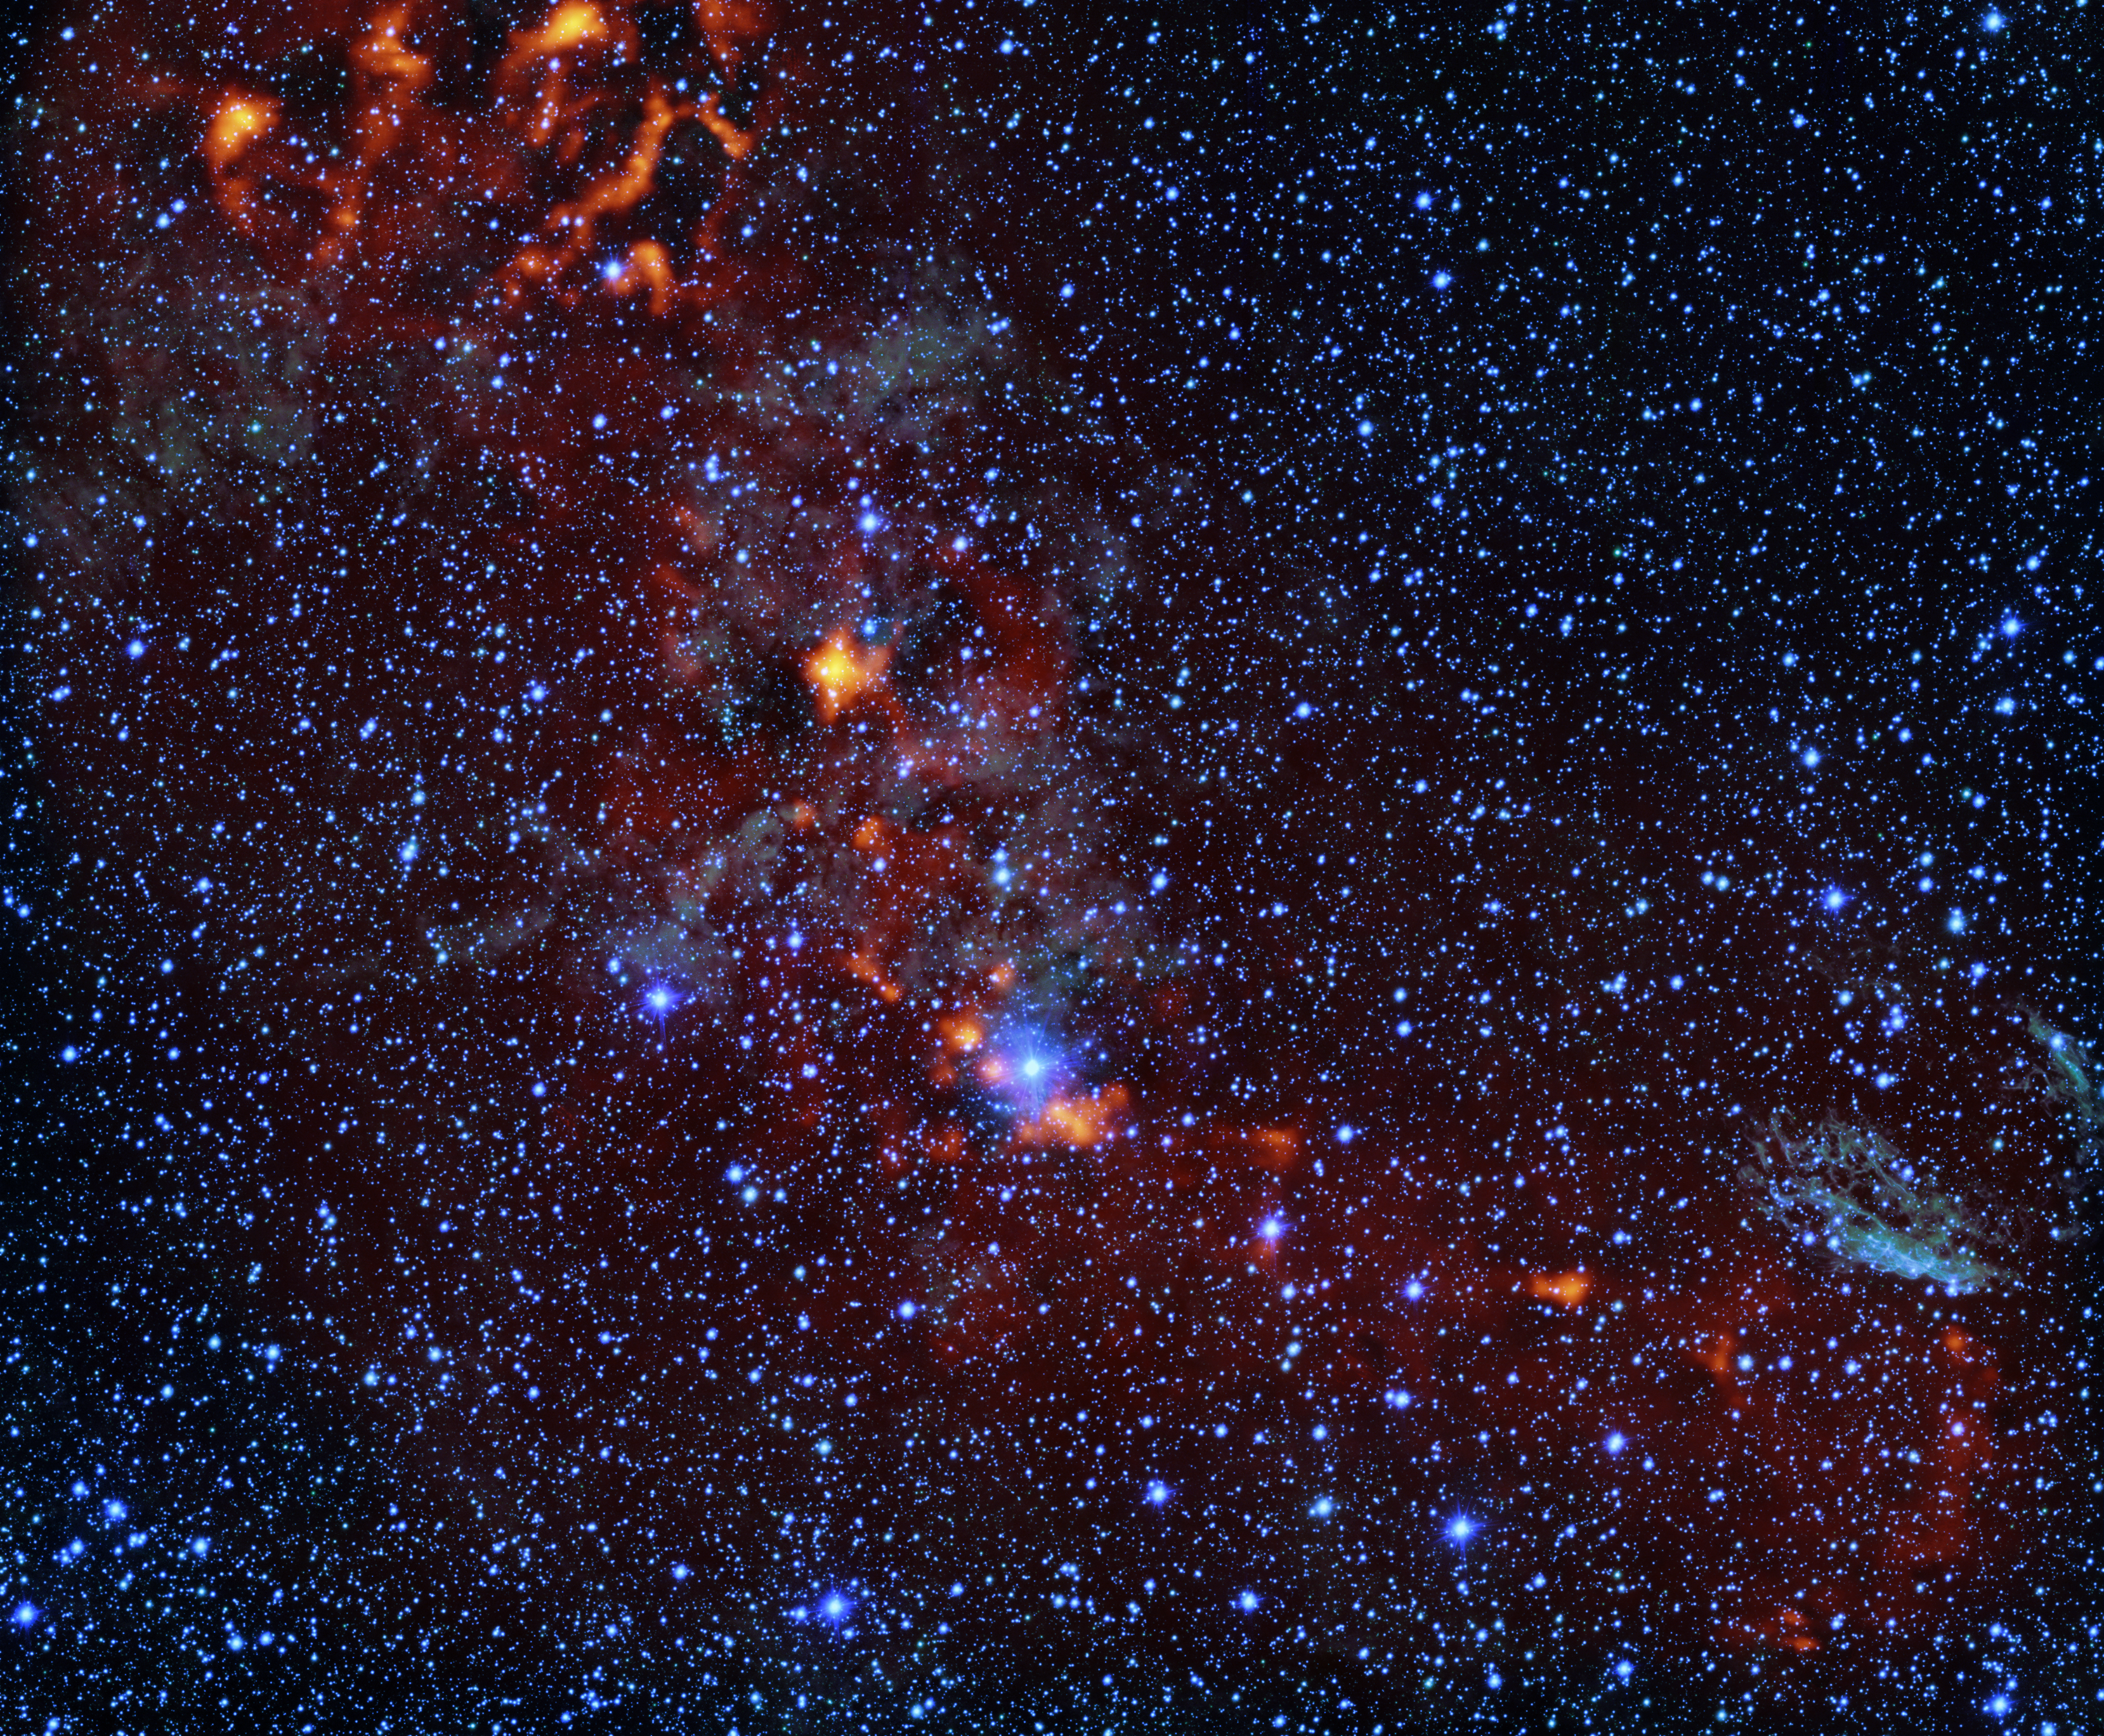

How to find newborn stars

The glowing red clouds seen in this Picture of the Week show dense gas regions where new stars are being born in the RCW 106 region. But only 1% of this gas will actually go on to create stars, and astronomers don’t know why this percentage is so low.

We do know that star formation takes place when regions of these huge clouds of cold gas are able to clump together and eventually collapse into newborn stars, which happens at a critical density. But once we go past that density, do even denser regions produce even more stars, and could this help to explain the 1% mystery?

New results from the Atacama Pathfinder Experiment (APEX), accepted for publication in Astronomy & Astrophysics (link accessible from 20 August), suggest this is not the case: denser regions are not more efficient at forming stars. This is perhaps explained by the way these denser clouds fragment into filamentary structures and cores out of which stars will form, but leaves many questions still to be answered. This Picture of the Week highlights these areas of interest. The image imposes a red map of dense gas, imaged with the ArTéMiS camera at APEX, over an optical image taken with the VLT Survey Telescope.

While APEX continues to investigate this stellar mystery, we can expect to see many more stunning images like this.

Credit: ESO/M. Mattern et al.